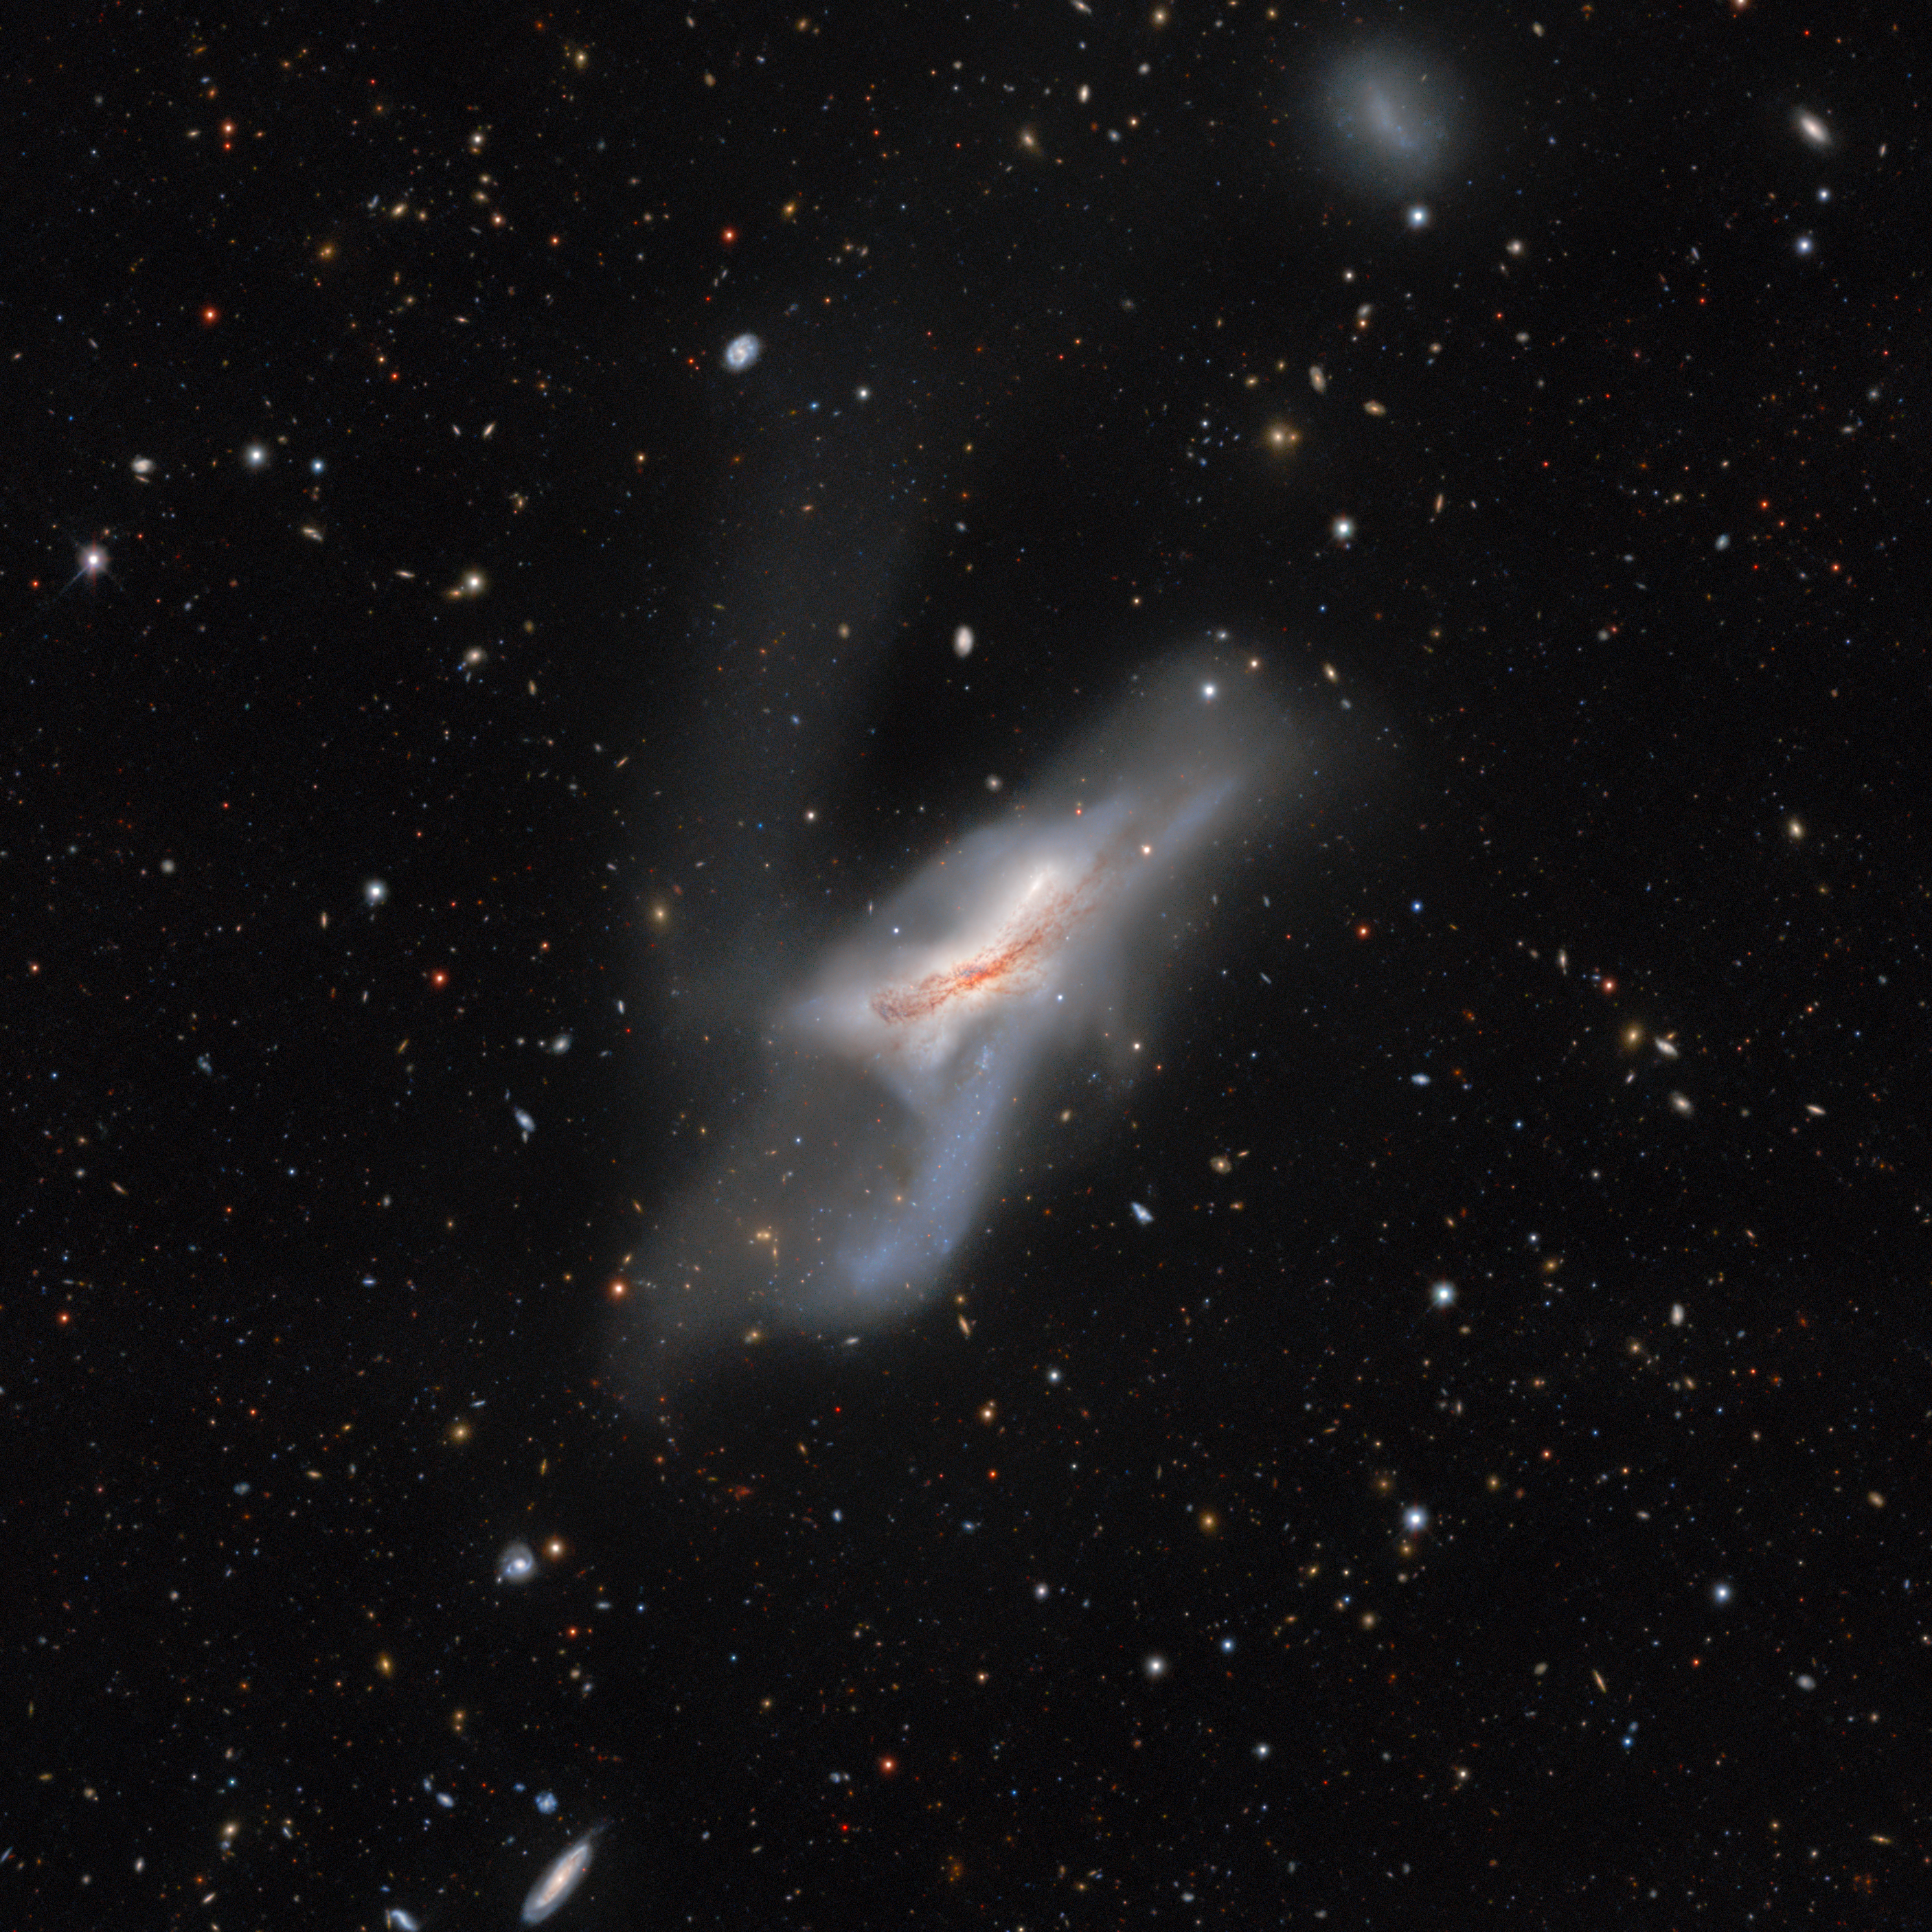

NGC 520

A galactic collision of two galaxies which began more than 300 million years ago, NGC 520 is actually made up of two disk galaxies which will eventually merge together to form one larger, more massive system. NGC 520 was discovered by William Herschel in 1784 and is one of the largest and brightest galaxies in the Siena Galaxy Atlas.

Credit: CTIO/NOIRLab/DOE/NSF/AURA Acknowledgments: PI: J. Moustakas (Siena College) Image Processing: T.A. Rector (University of Alaska Anchorage/NSF NOIRLab) & M. Zamani (NSF NOIRLab) & D. de Martin (NSF NOIRLab)